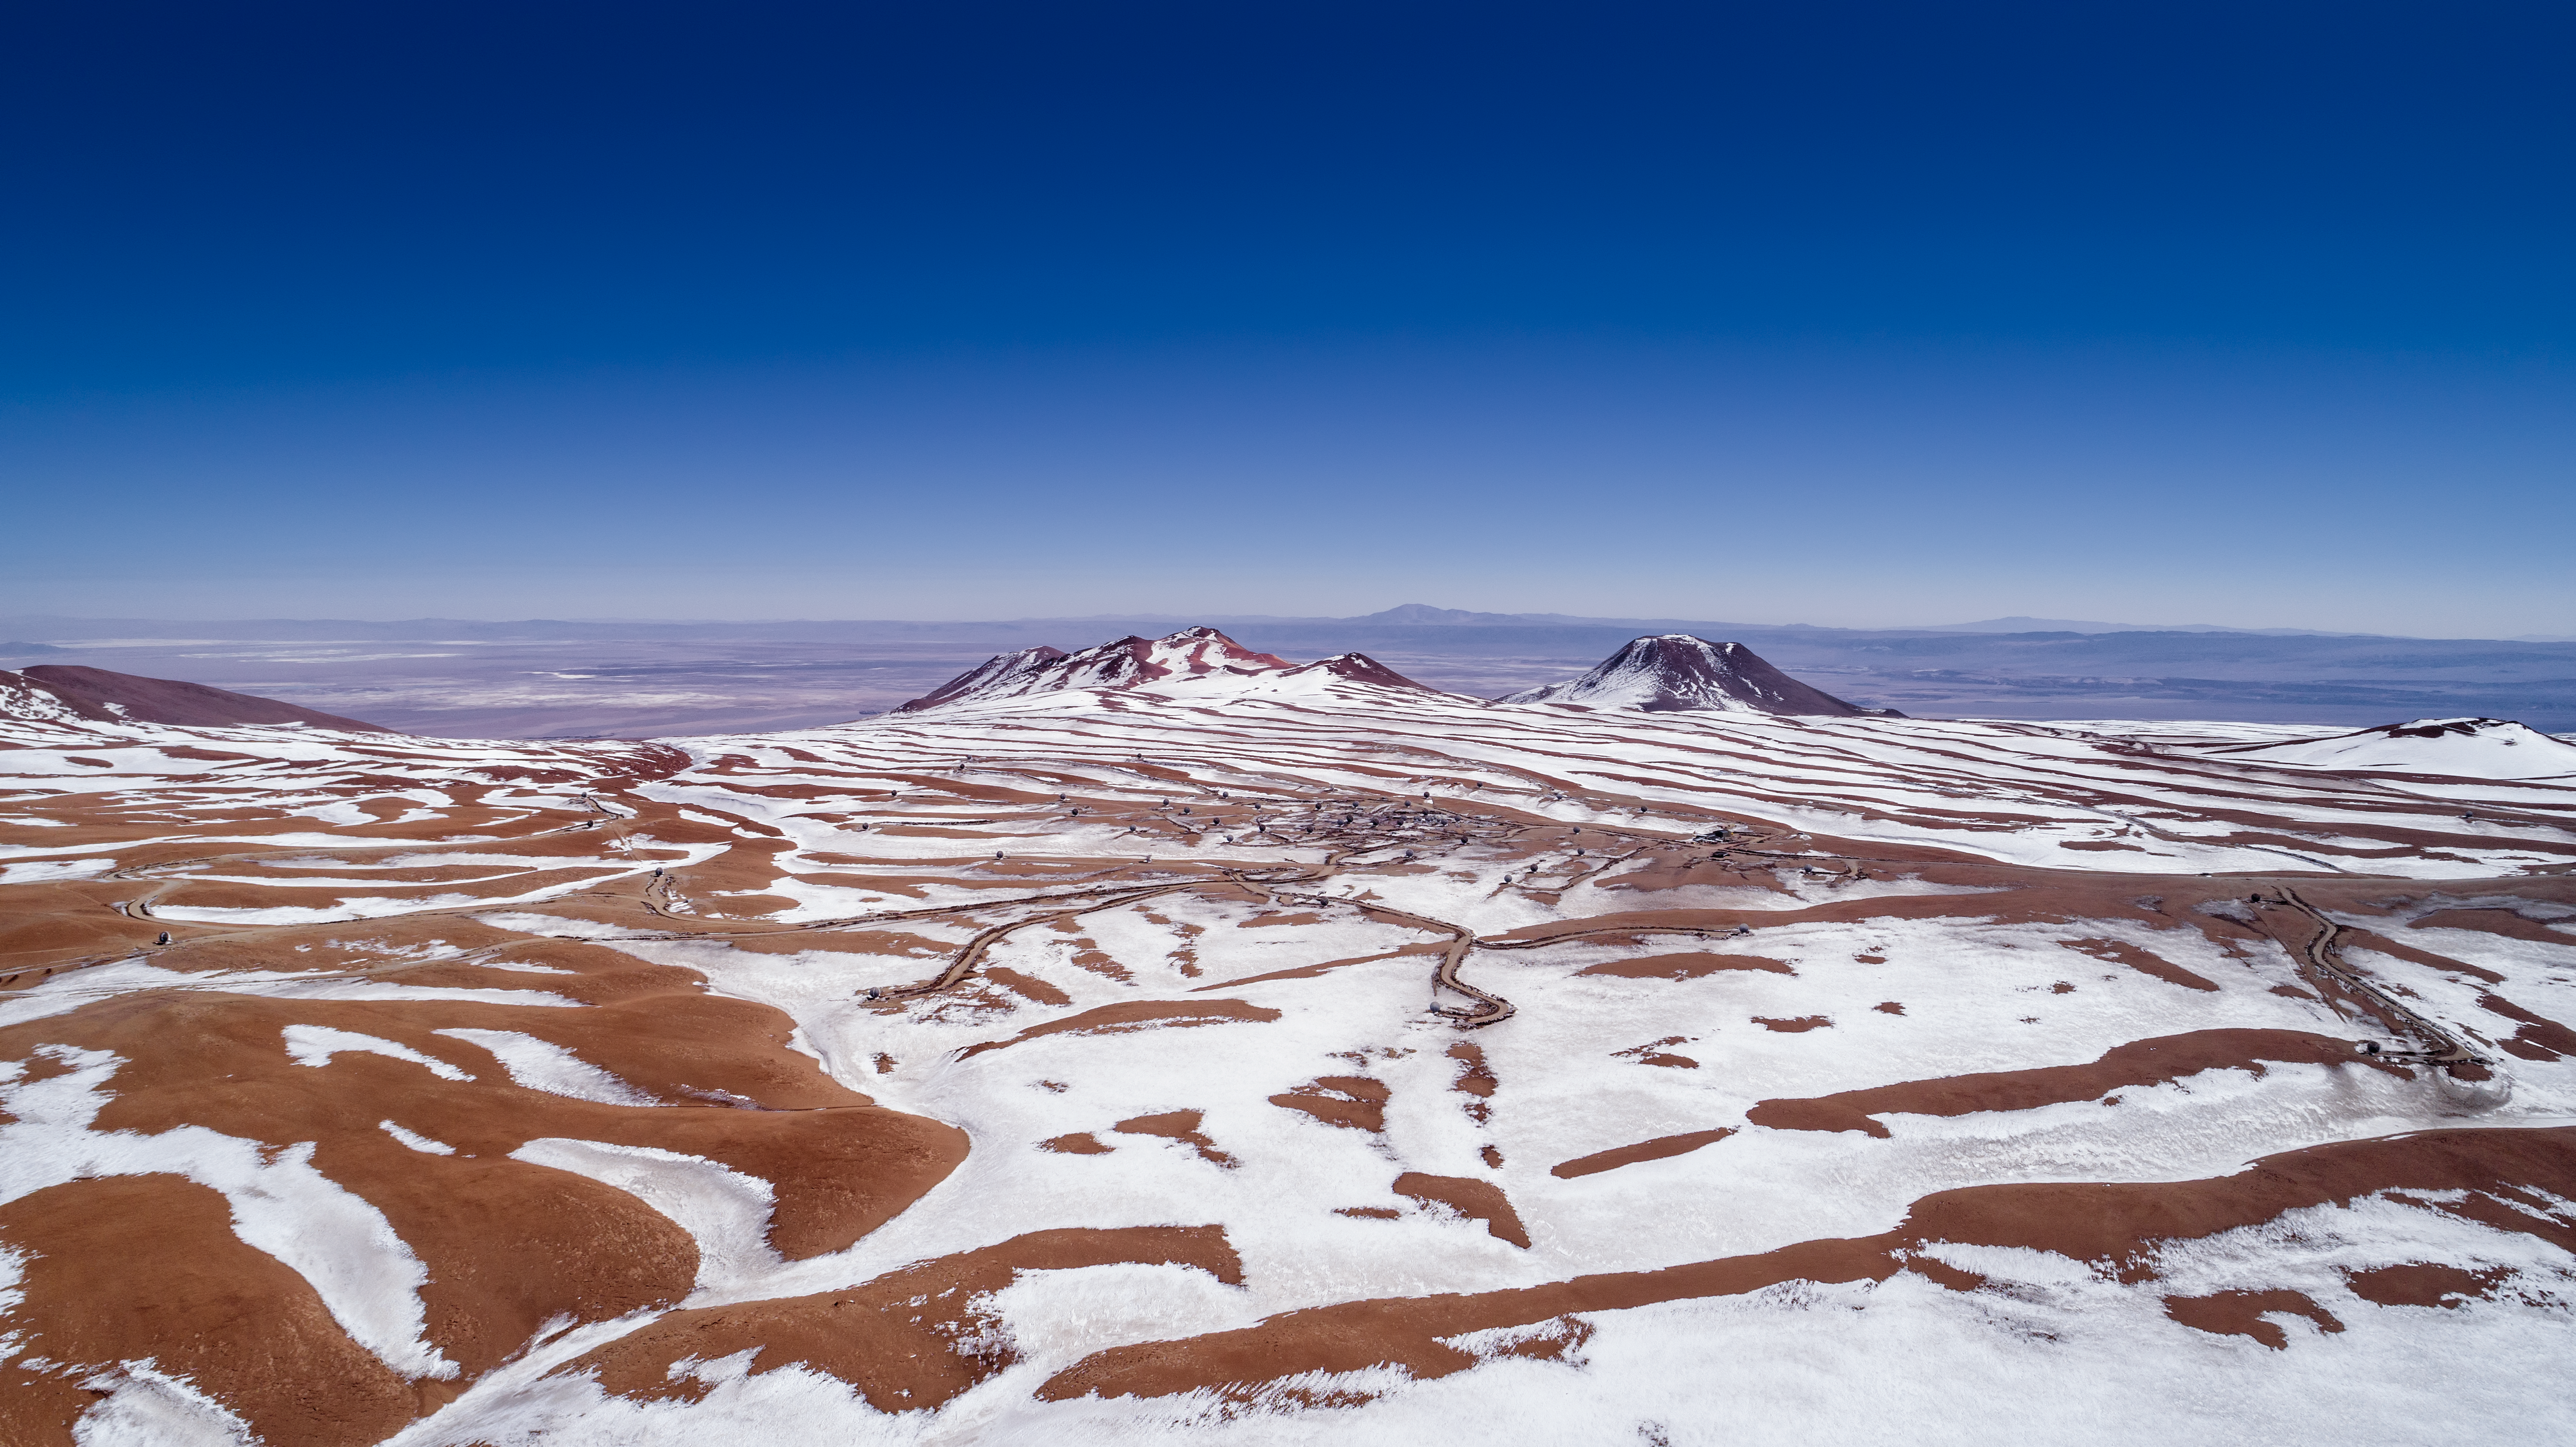

A Rare Touch of Snow

The Atacama Desert is one of the most extreme places on Earth. The average annual rainfall in this region barely reaches 15 millimetres, and the dry, arid conditions — which have lasted for the past three million years — make it one of the most wonderful places from which to observe the Universe. This image shows the Atacama Desert’s Chajnantor Plateau in the aftermath of something extraordinary in this region — snowfall.

Credit: ESO